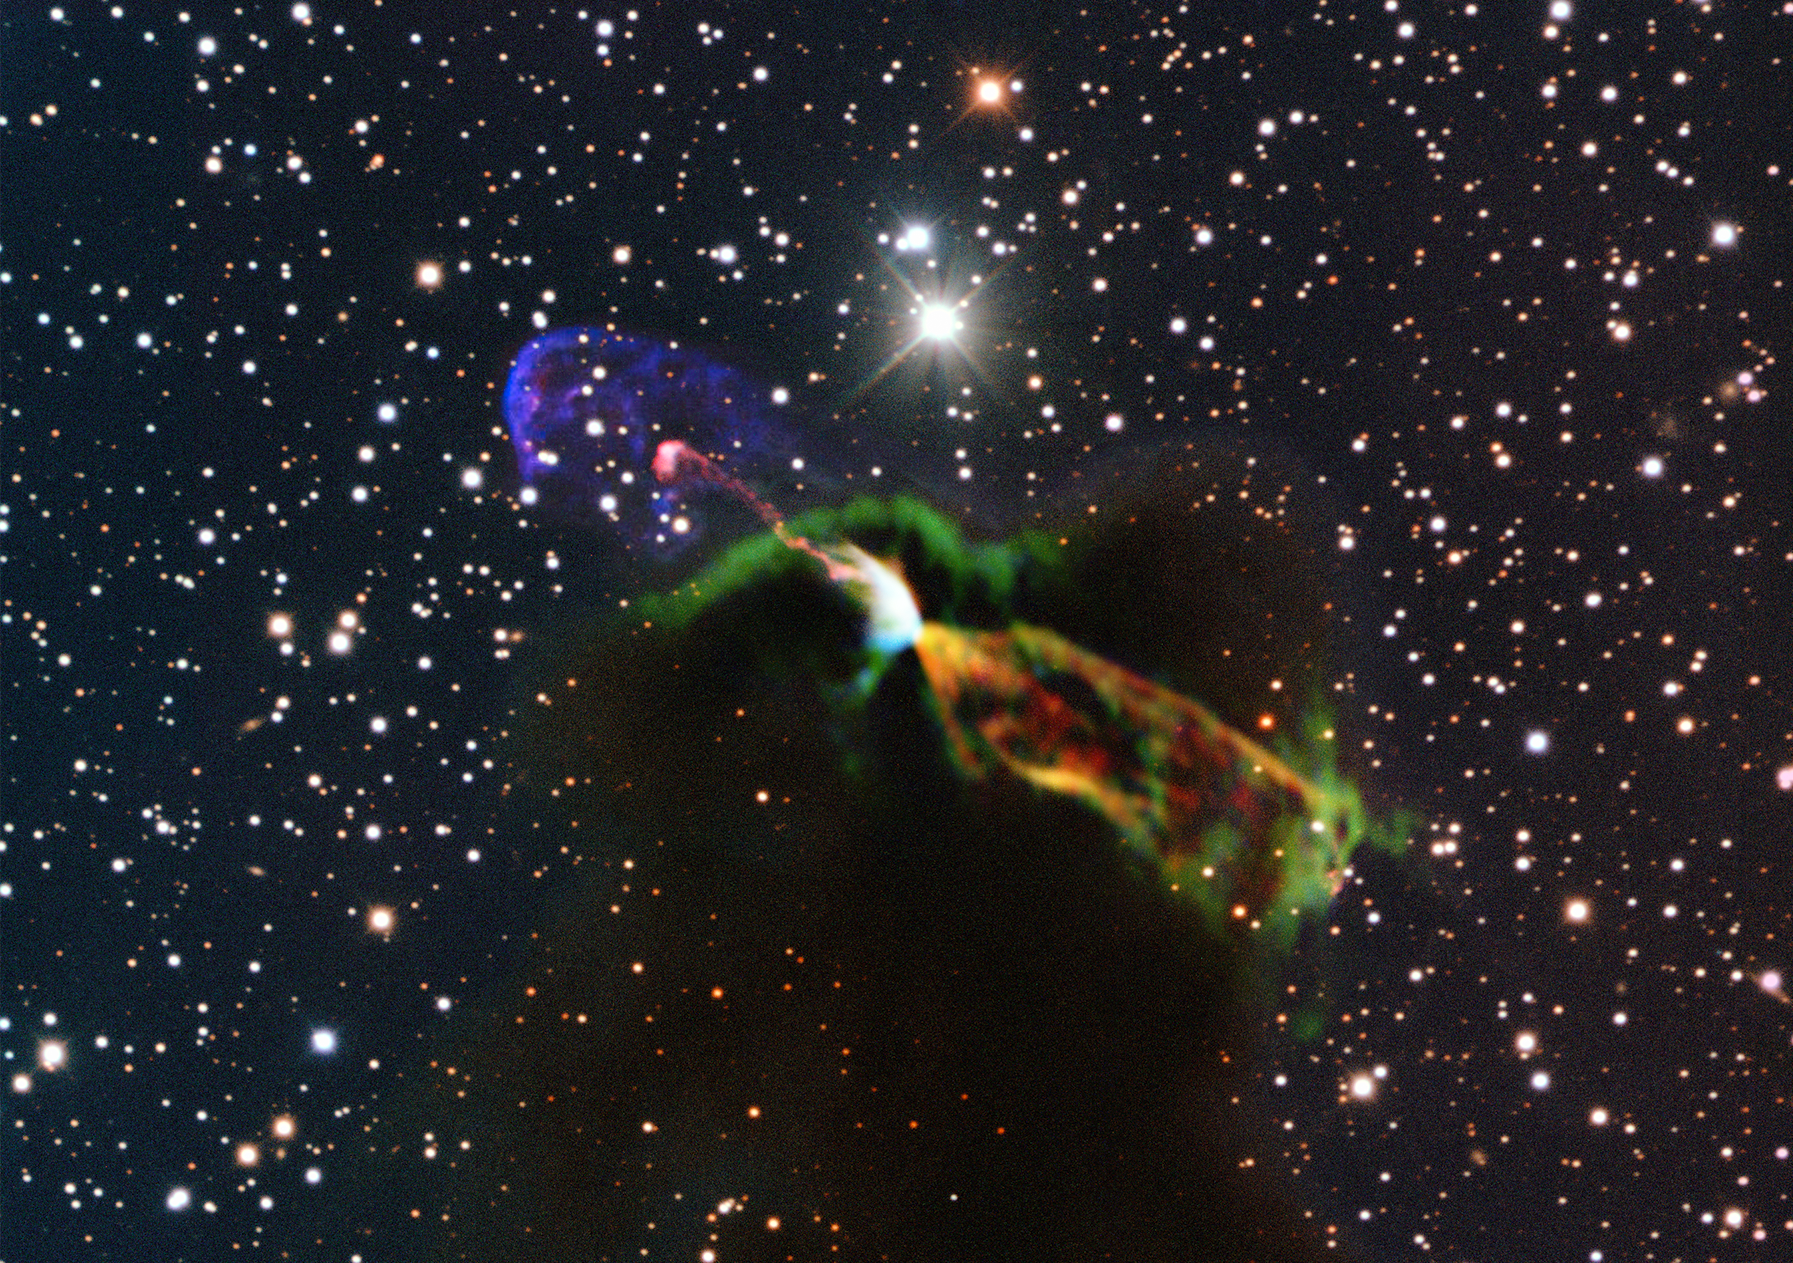

Stunning ALMA and NTT image of newborn star

This unprecedented image of Herbig-Haro object HH 46/47 combines radio observations acquired with the Atacama Large Millimeter/submillimeter Array (ALMA) with much shorter wavelength visible light observations from ESO’s New Technology Telescope (NTT). The ALMA observations (orange and green, lower right) of the newborn star reveal a large energetic jet moving away from us, which in the visible is hidden by dust and gas. To the left (in pink and purple) the visible part of the jet is seen, streaming partly towards us.

Credit: ESO/ALMA (ESO/NAOJ/NRAO)/H. Arce. Acknowledgements: Bo Reipurth